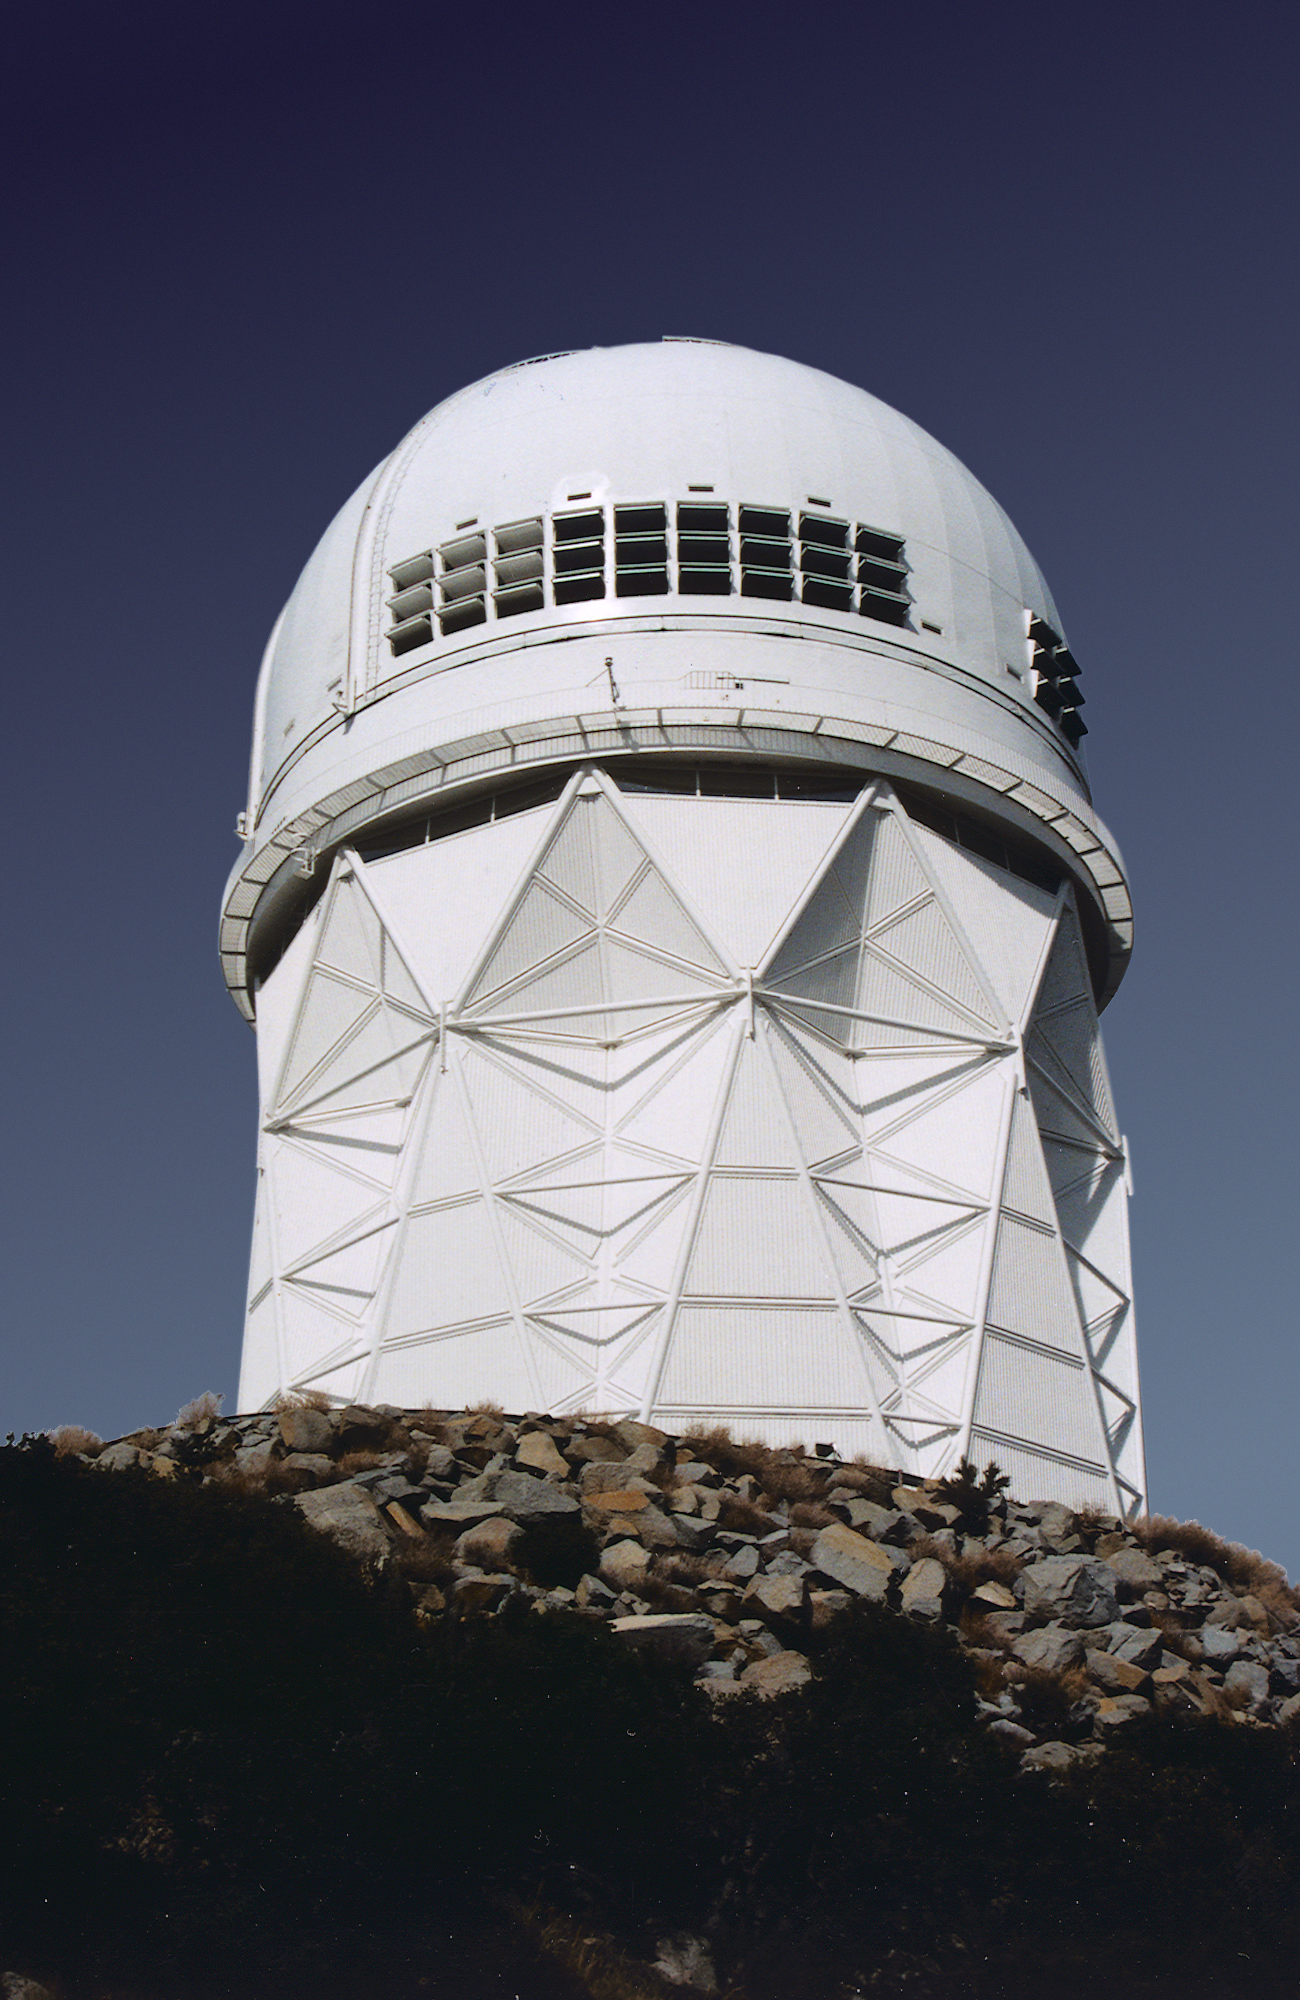

KPNO 4-meter telescope

Exterior of Kitt Peak Mayall 4-meter telescope, showing the exhaust vents installed in 1997.

Credit: NOIRLab/NSF/AURA